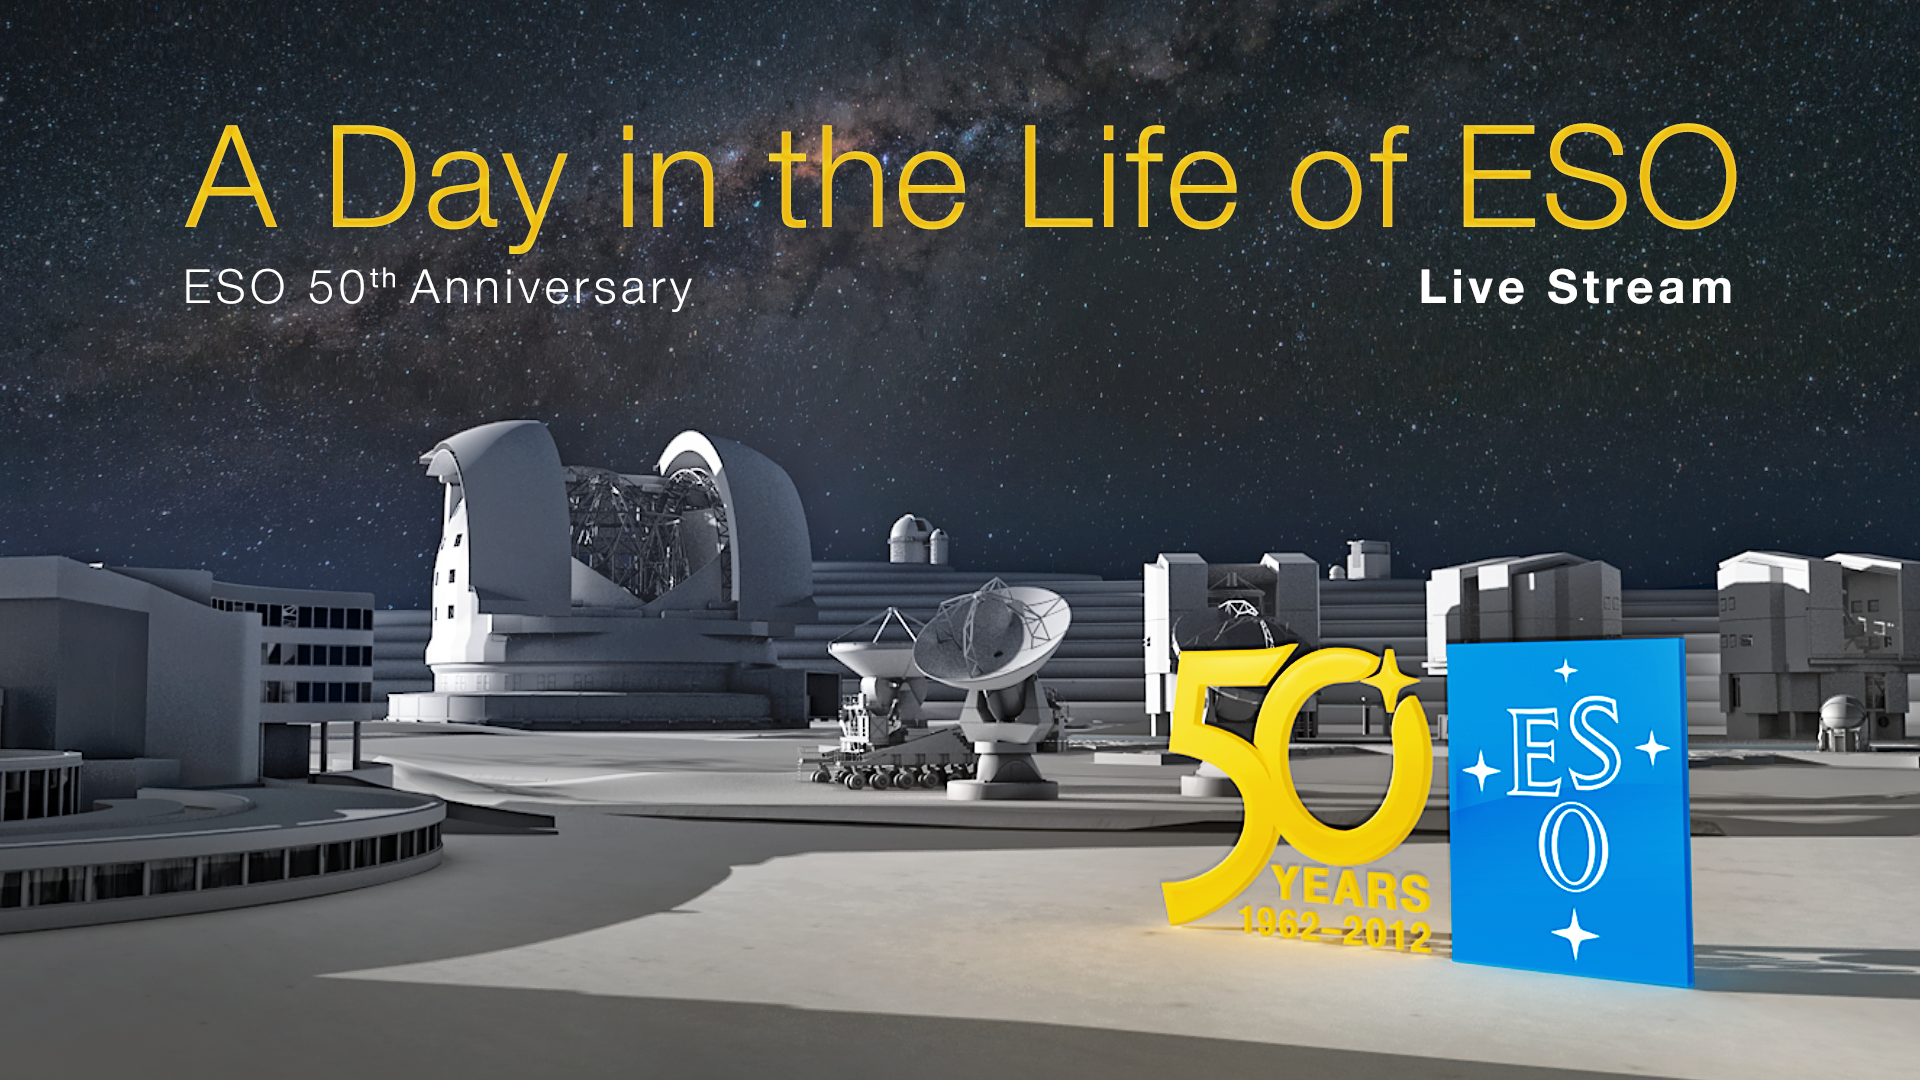

Live webcast with Very Large Telescope observations for ESO's 50th anniversary

On 5 October 2012, the European Southern Observatory (ESO) will broadcast A Day in the Life of ESO, a free, live event on the web, as part of its 50th Anniversary celebrations. There will be live observations from ESO’s flagship observatory, the Very Large Telescope (VLT), on Cerro Paranal in Chile’s Atacama Desert, as well as fascinating talks from astronomers at ESO’s Headquarters in Germany. Members of the public are invited to ask questions in advance of the event, or during the stream, by Facebook, Twitter, and email. A timetable for the webcast is available online.

Credit: ESO